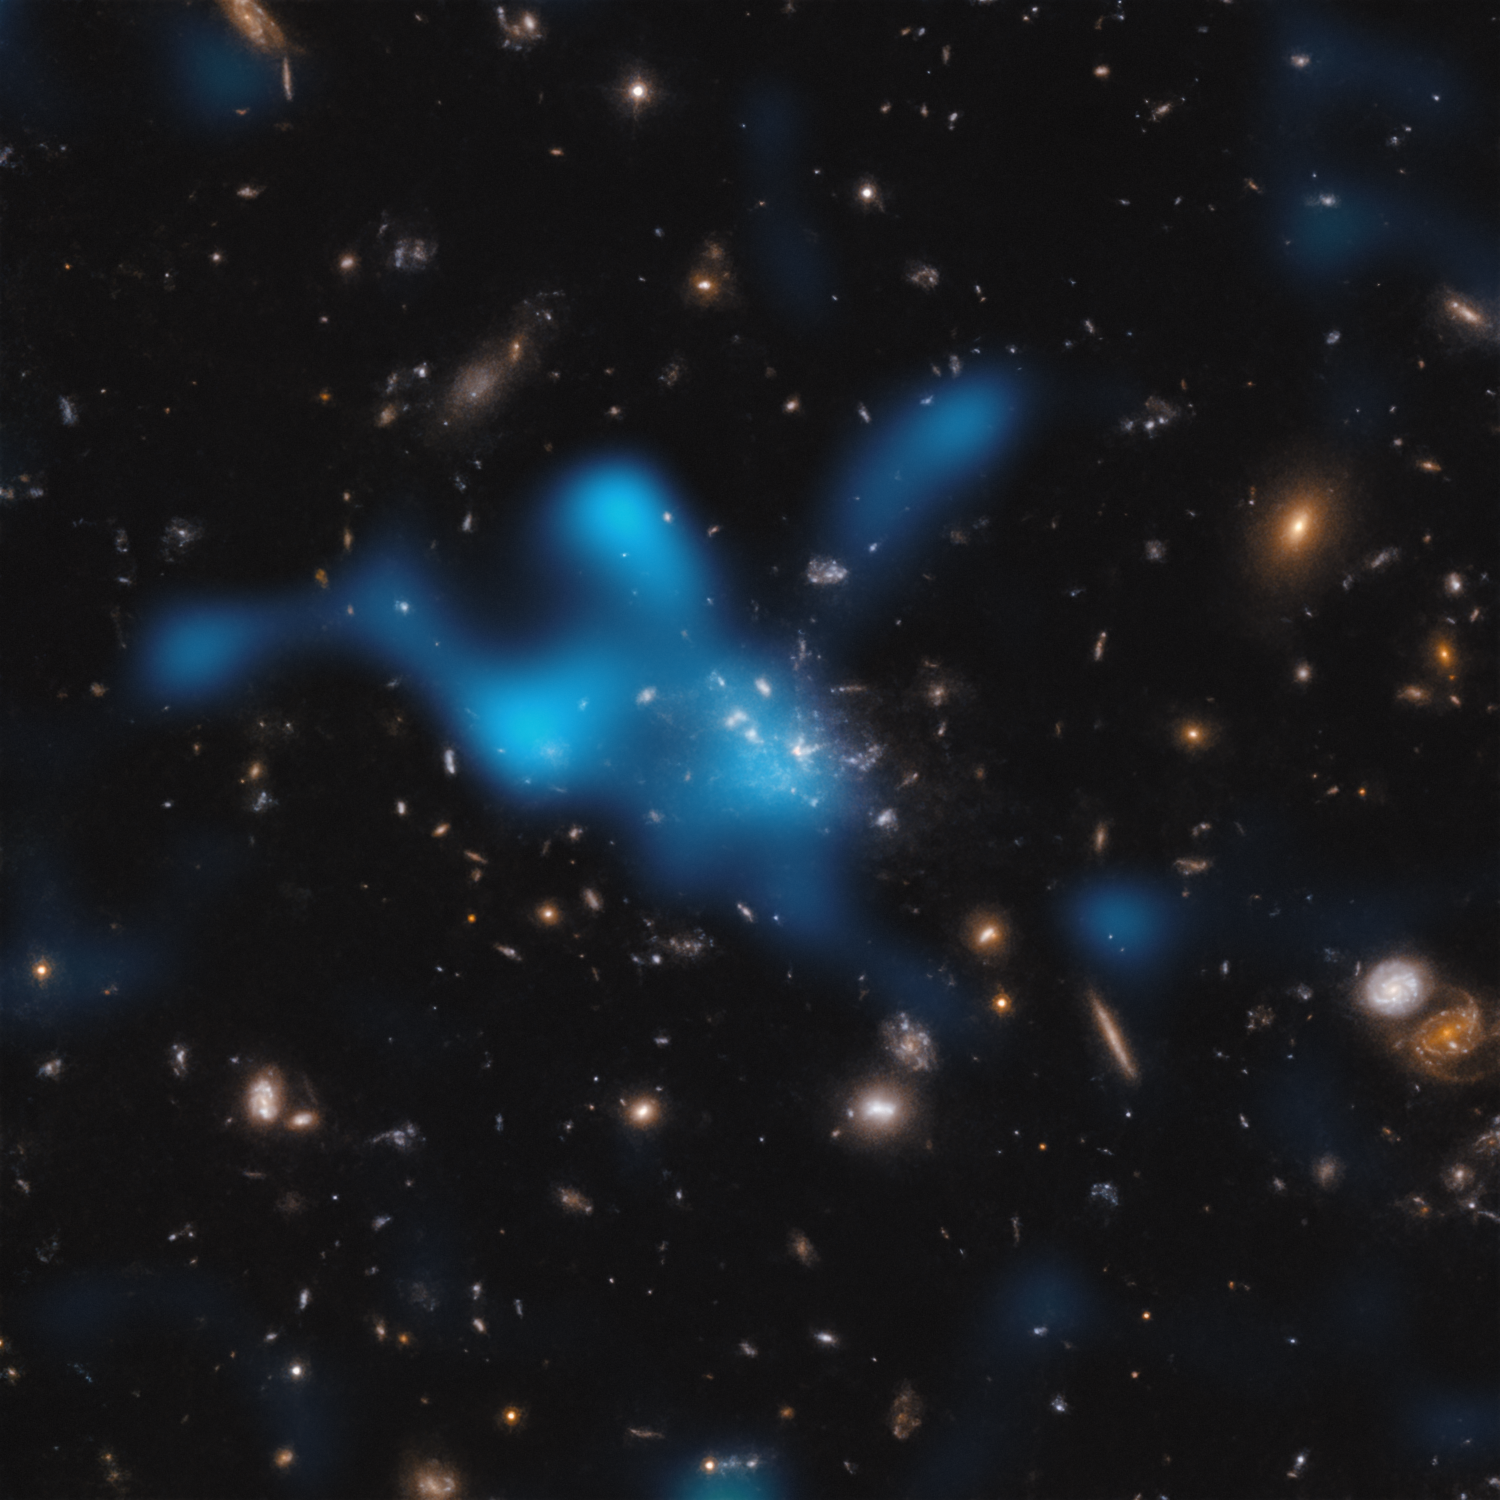

The Sunyaev-Zeldovich effect in the Spiderweb protocluster

This image shows the protocluster around the Spiderweb galaxy (formally known as MRC 1138-262), seen at a time when the Universe was only 3 billion years old. Most of the mass in the protocluster does not reside in the galaxies that can be seen in the centre of the image, but in the gas known as the intracluster medium (ICM). The hot gas in the ICM is shown as an overlaid blue cloud.

The hot gas was detected with the Atacama Large Millimeter/submillimeter Array (ALMA), of which ESO is a partner. As light from the cosmic microwave background –– the relic radiation from the Big Bang –– travels through the ICM, it gains energy when it interacts with the electrons in the hot gas. This is known as the Sunyaev-Zeldovich effect. By studying this effect, astronomers can infer how much hot gas resides in the ICM, and show that the Spiderweb protocluster is in the process of becoming a massive cluster held together by its own gravity.

Credit: ESO/Di Mascolo et al.; HST: H. Ford